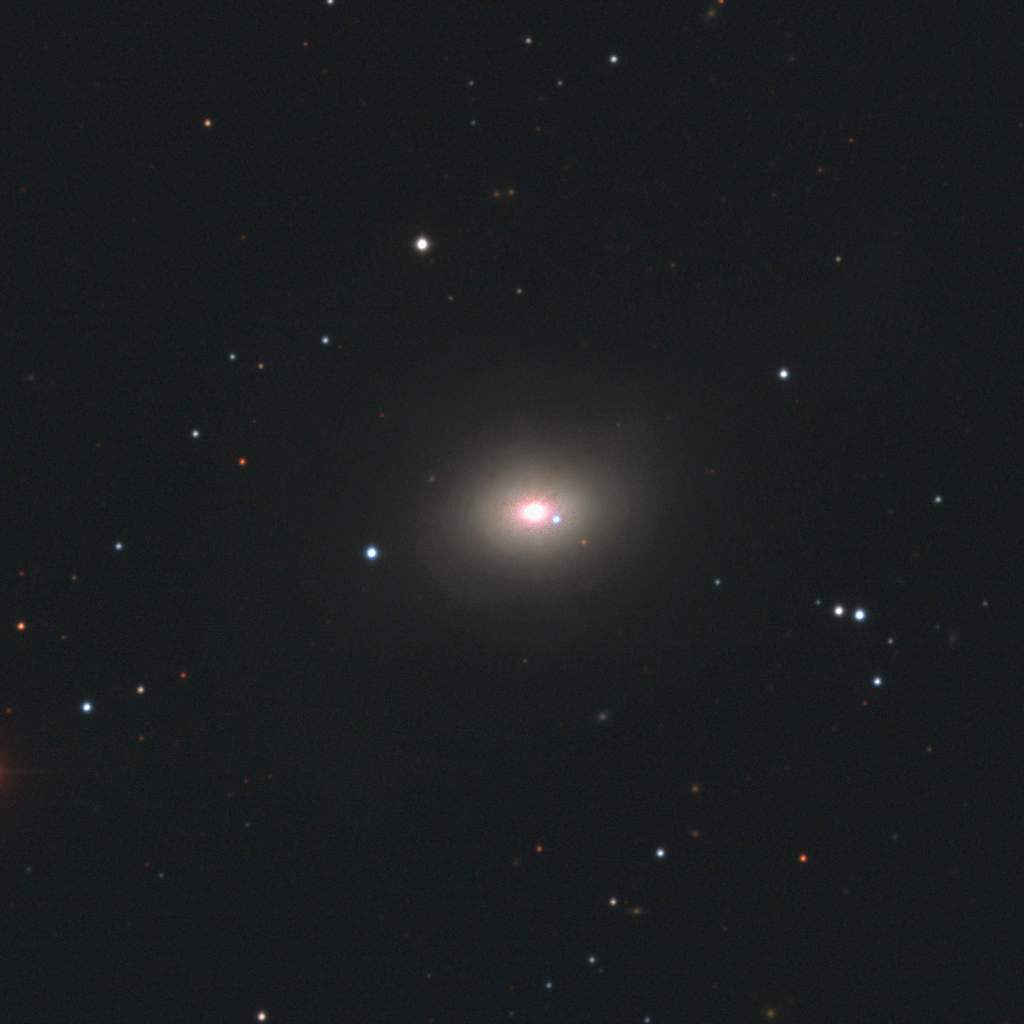

SN2002dj in NGC 5018

This image of Supernova 2002dj was taken at the 0.9-meter telescope at Cerro Tololo Inter-American Observatory (CTIO) in Chile on 14 June 2002.

SN 2002dj is a Type-Ia supernova located in the nearby, early-type galaxy NGC5018. The supernova is the bluish object to the right of the galactic center. NGC5018 is located in the constellation Coma Berenices, at an estimated distance of 130 million light-years from Earth.

The supernova was caught almost two weeks before its maximum light, one of the earliest observations to date. The supernova was discovered by D.Hutchings and W.D.Li of the Lick Observatory and Tenagra Observatory Supernova Searches (LOTOSS), using the 0.8-meter Katzman Automatic Imaging Telescope at Lick.

The data shown here were taken as part of the CTIO Bright Supernova Project, conducted by Nicholas Suntzeff, Chris Smith, Kevin Krisciunas, and Pablo Candia of CTIO. The aim of the survey is to characterize Type-Ia supernovae in the infrared where dust extinction is very small. These data will be used to measure distances accurate to 5 percent for the measurement of the Hubble constant and the acceleration of the Universe. Data taken with the CTIO 0.9-meter and YALO 1-meter telescopes, and at the Las Campanas Observatory 1-meter and 2.5-meter telescopes (in collaboration with Mark Phillips of LCO), will be used in these measurements.

Credit: N.Suntzeff, C.Smith, K.Krisciunas, P.Candia, NOIRLab/NSF/AURA/